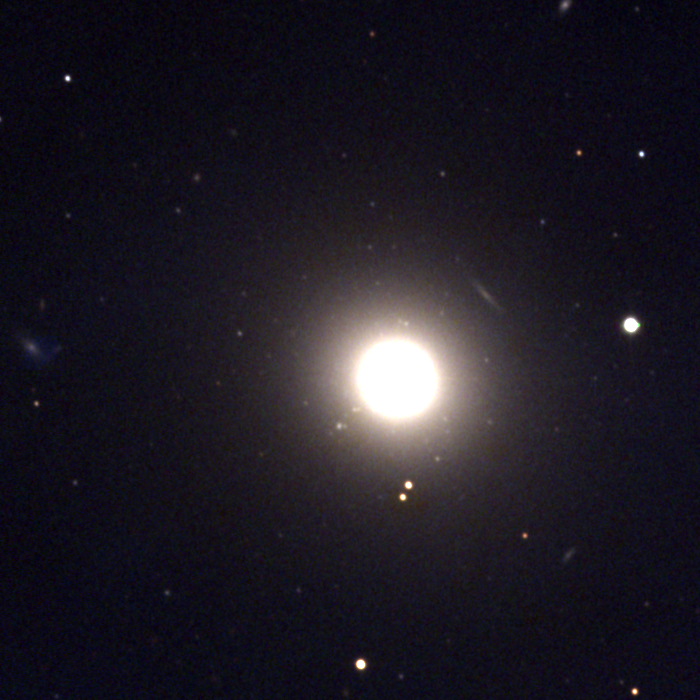

M89, NGC 4552

An elliptical galaxy of type E0 in the constellation Virgo, M89 is one of the many members of the Virgo Cluster. Deep, long exposures show much larger structure apparently enveloping the galaxy, which may be part of the larger Virgo cluster itself, instead of being directly related to M89. KPNO 0.9-meter CCD image, April 1995. The Virgo cluster also includes Messier galaxies M49, M58, M59, M60, M61, M84, M85, M86, M87, M88, M90, M91, M98, M99, and M100.

Credit: NOIRLab/NSF/AURA